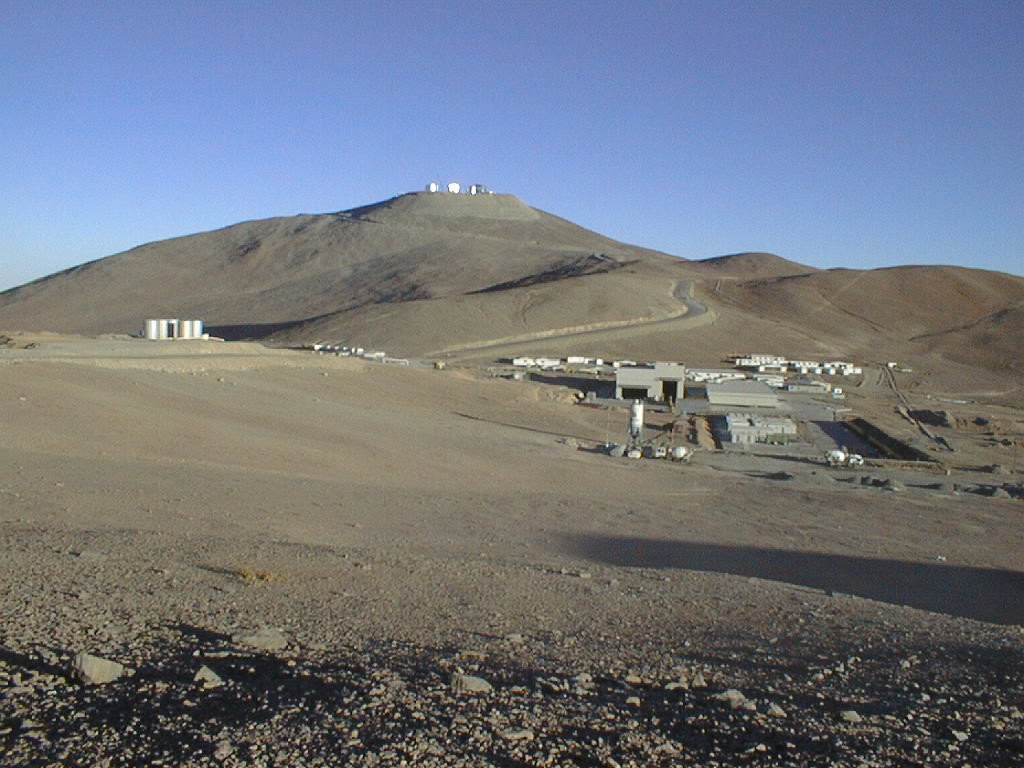

West of Paranal area

General view towards the west of the Paranal area with the telescope enclosures at the top and part of the base camp in the foreground. The water tanks which are crucial to the survival in this extremely dry area are seen to the left, i.e. south of the camp.

Credit: ESO